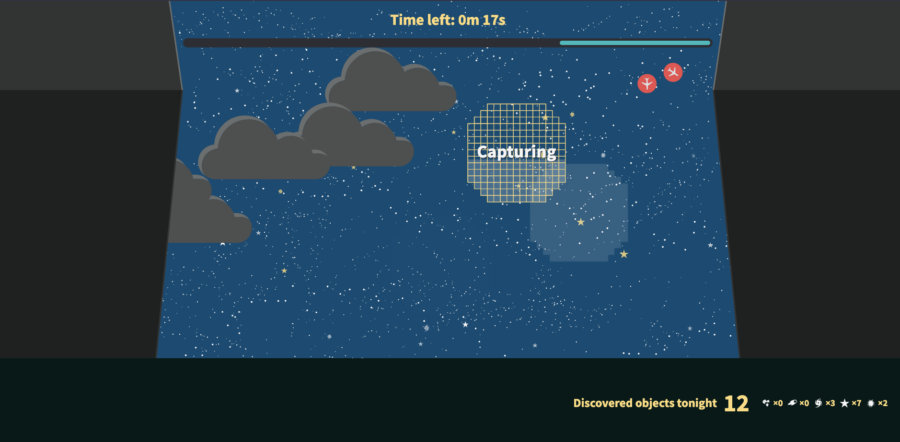

A screenshot of the desktop version of Rubin Observatory's online game, Space Surveyors.

A screenshot of the desktop version of Rubin Observatory's online game, Space Surveyors.

Credit: RubinObs/NOIRLab/SLAC/NSF/DOE/AURA